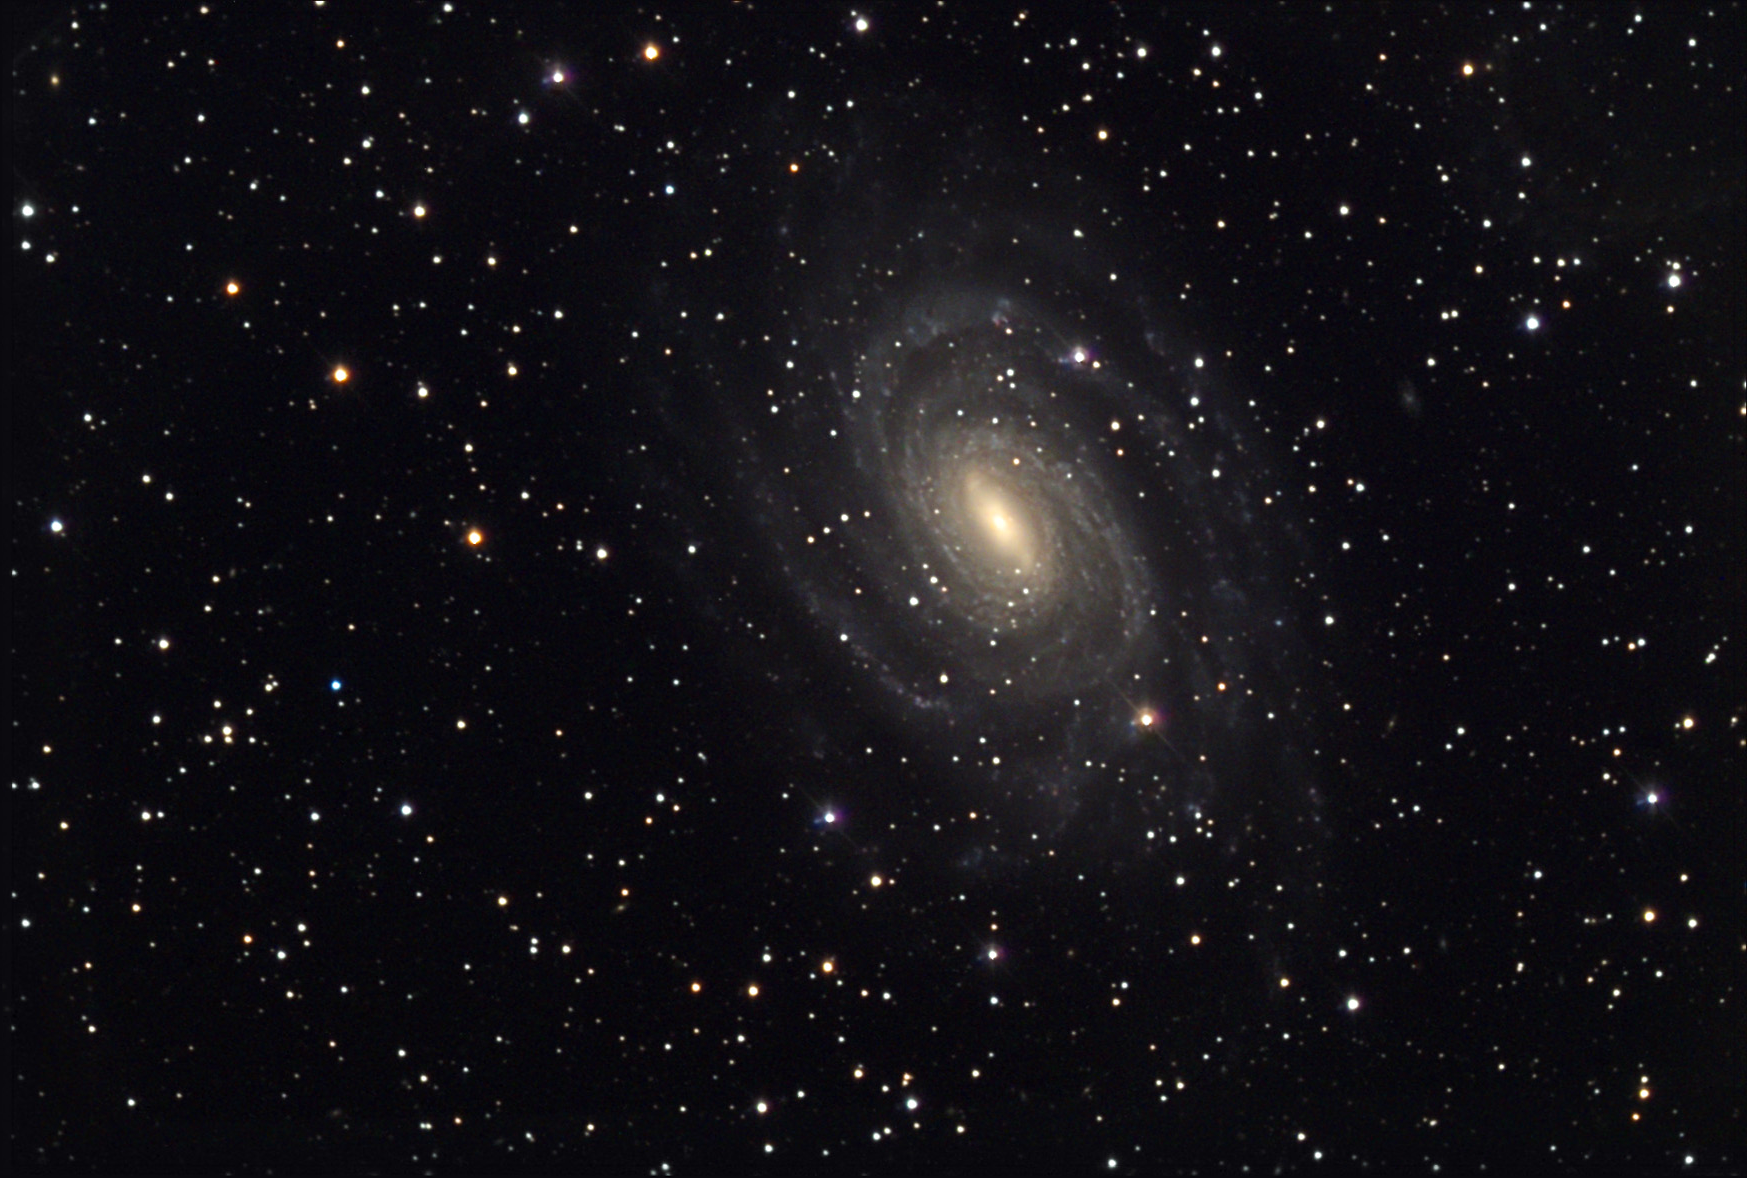

NGC 6384

NGC 6384 is a face-on spiral galaxy in the direction of the constellation of Ophiuchus. The many stars seen in this image are all in the foreground; they are all well within our own galaxy. NGC 6384 lies some 60 million light years beyond.

This image was taken as part of Advanced Observing Program (AOP) program at Kitt Peak Visitor Center during 2014.

Credit: KPNO/NOIRLab/NSF/AURA/Jim and Janet Castano/Adam Block